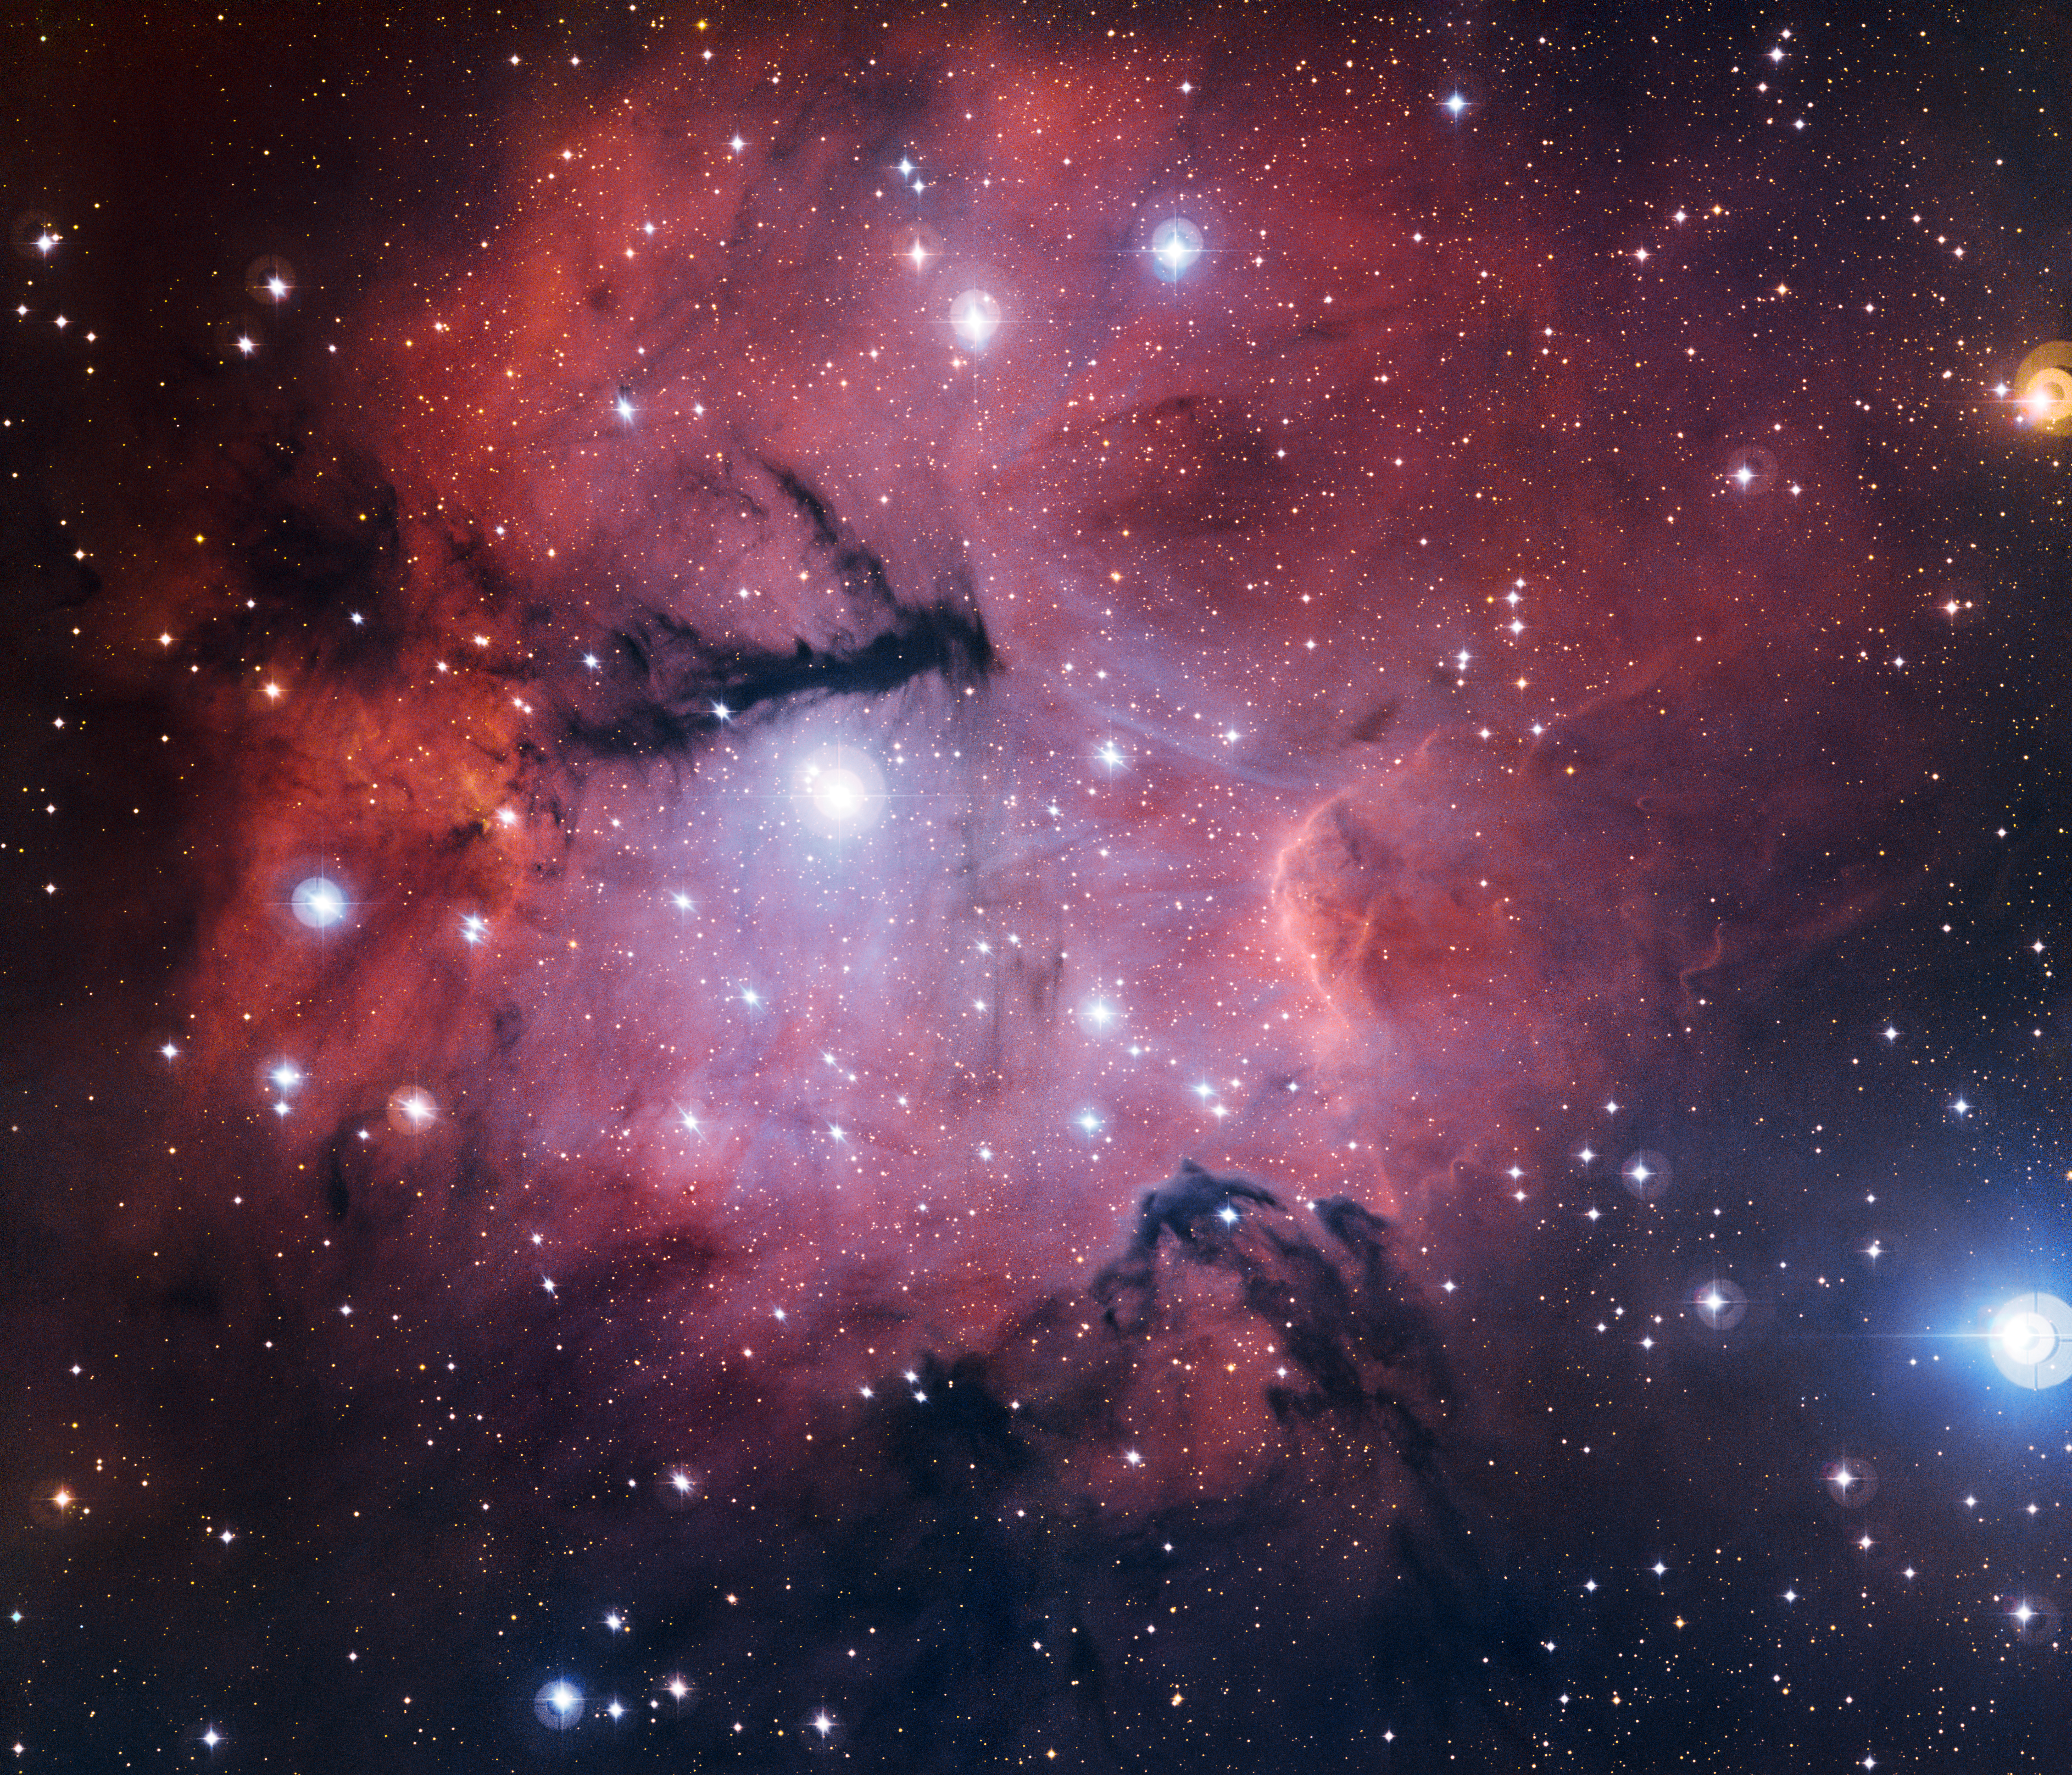

The Gum 15 star formation region

This richly detailed new view from the MPG/ESO 2.2-metre telescope at the La Silla Observatory in Chile shows the star formation region Gum 15. This little-known object is located in the constellation of Vela (The Sails), some 3000 light-years from Earth. The glowing cloud is a stunning example of an HII region. It also has a similarity to a more famous HII region, the Trifid Nebula (Messier 20).

Credit: ESO